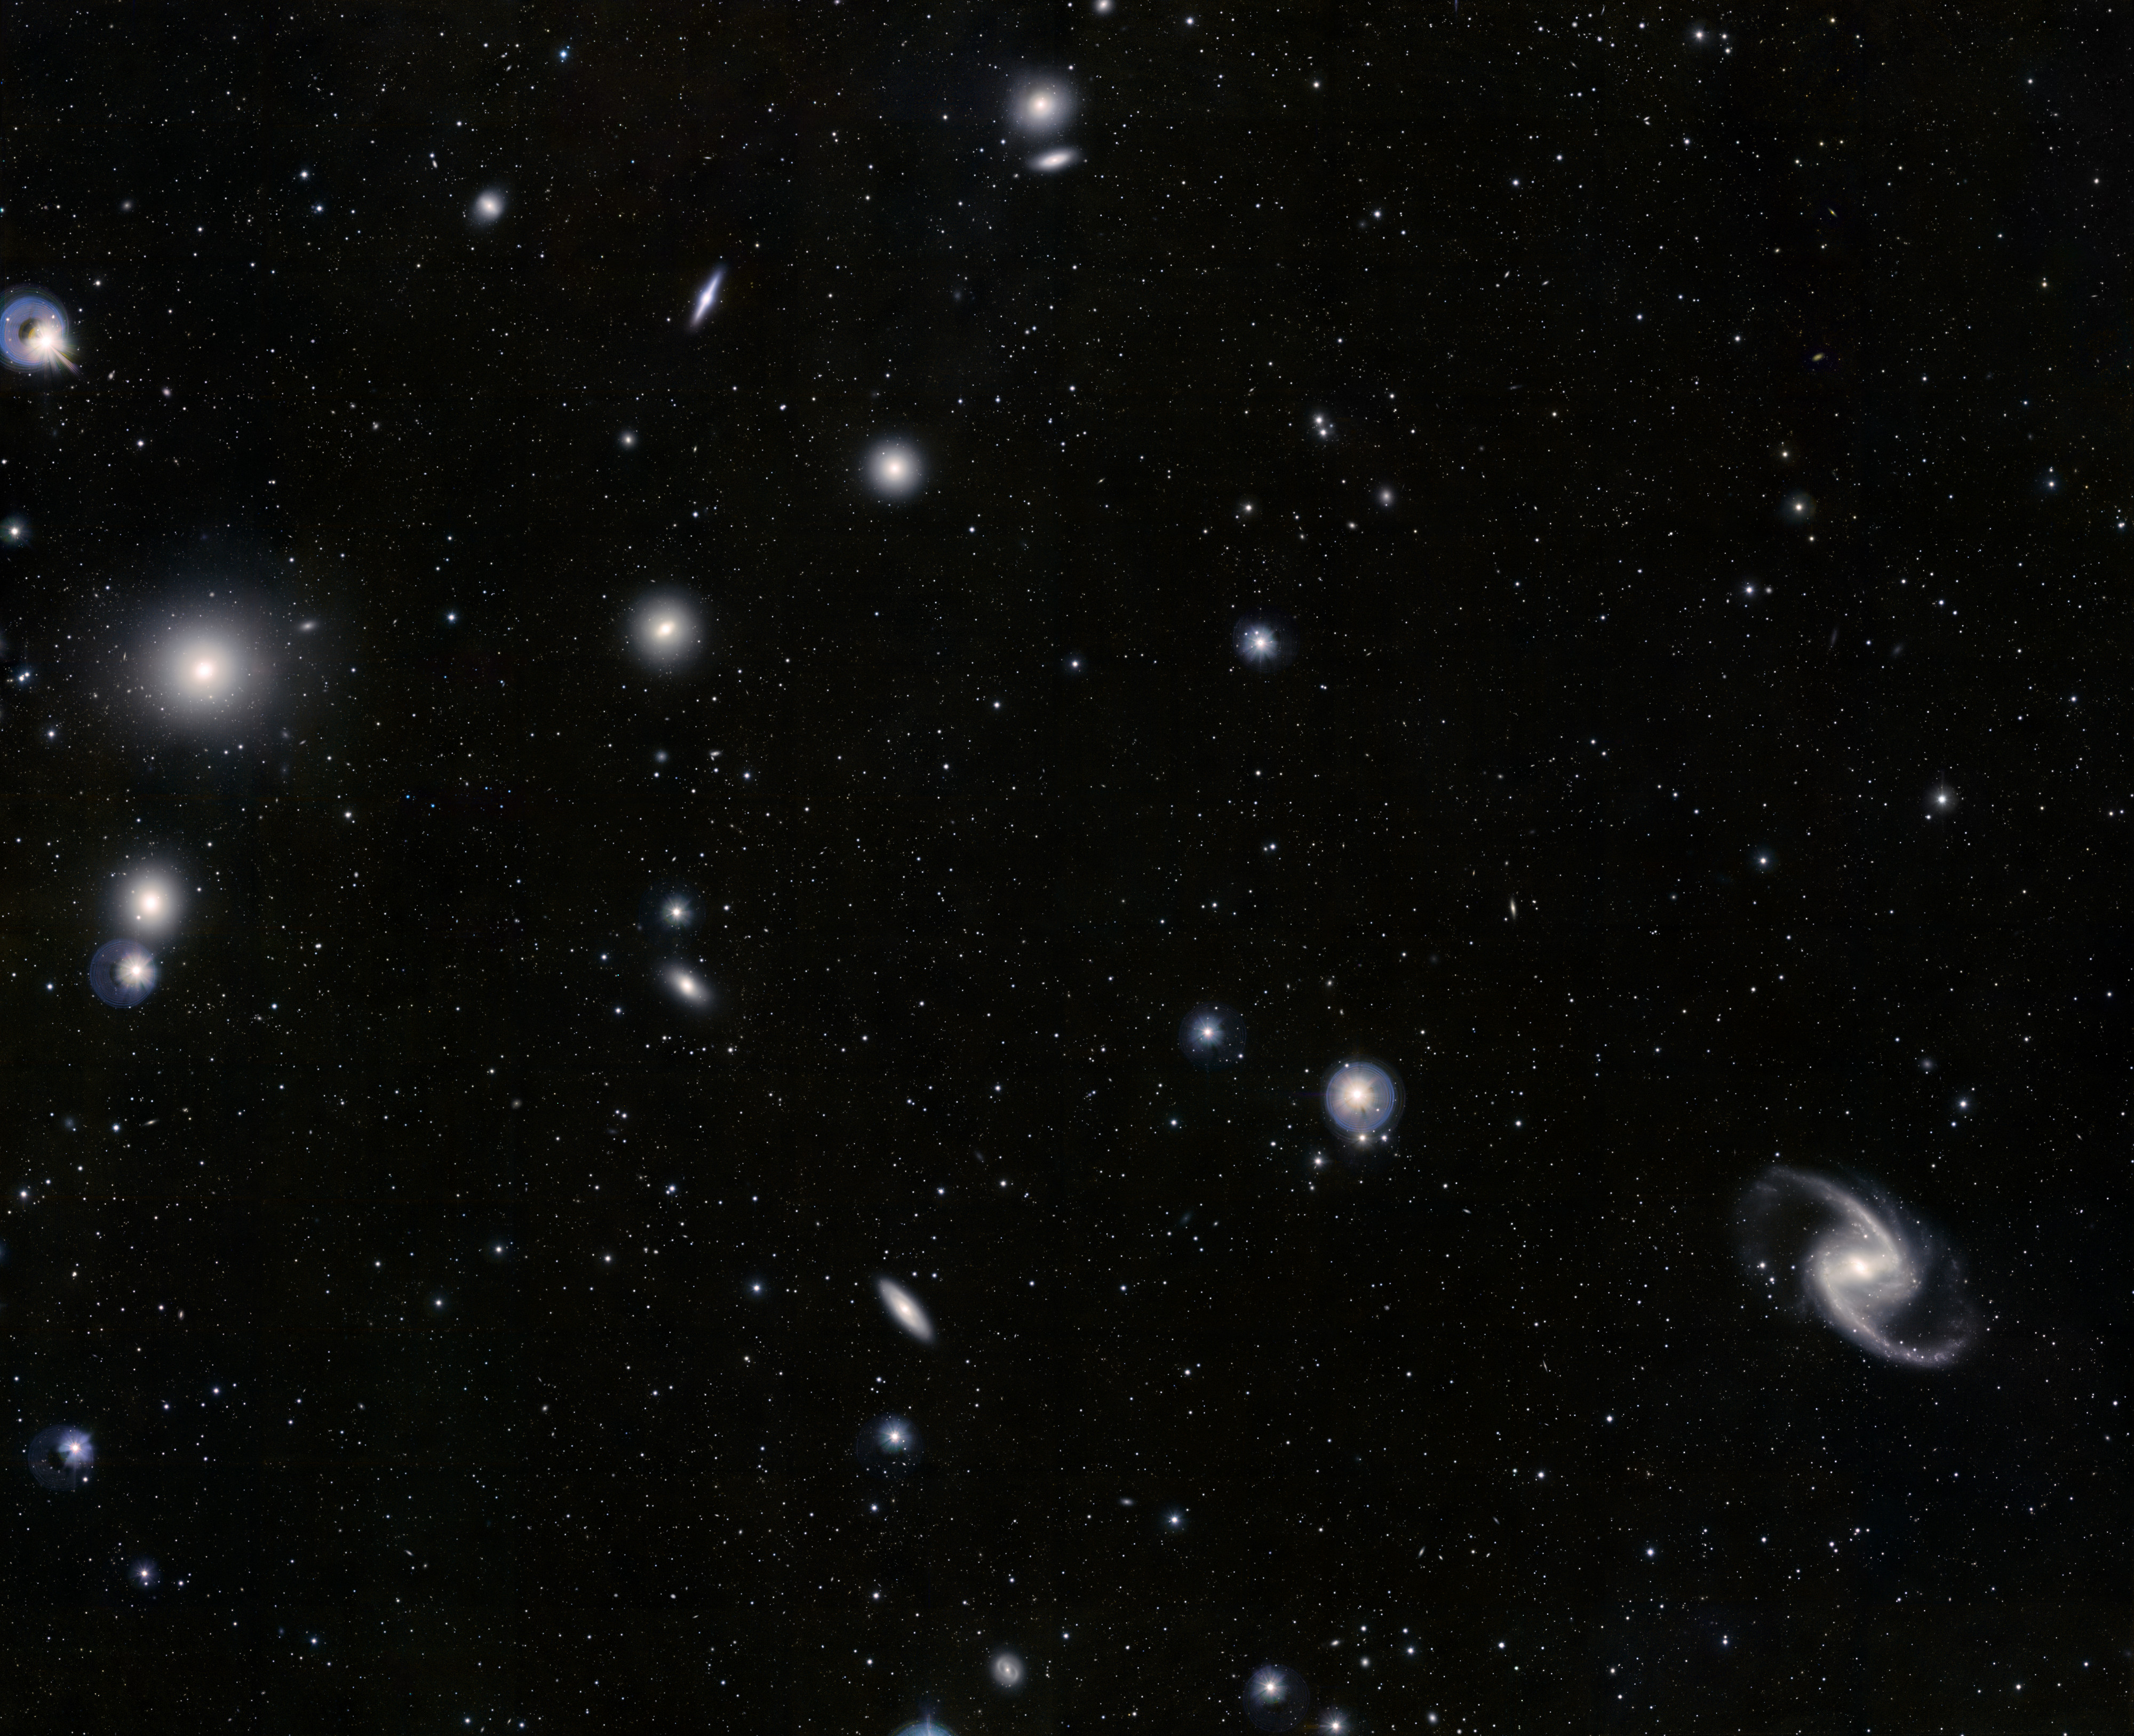

The Fornax Cluster of galaxies

The Fornax Galaxy Cluster is one of the closest of such groupings beyond our Local Group of galaxies. This VISTA image was constructed from images taken through Z, J and Ks filters in the near-infrared part of the spectrum and has captured many of the cluster members in a single image. At the lower-right is the elegant barred-spiral galaxy NGC 1365 and to the left the big elliptical NGC 1399, surrounded by a swarm of faint globular clusters. The image is about 1 degree by 1.5 degrees in extent and the total exposure time was 25 minutes.

Credit: ESO/J. Emerson/VISTA. Acknowledgment: Cambridge Astronomical Survey Unit